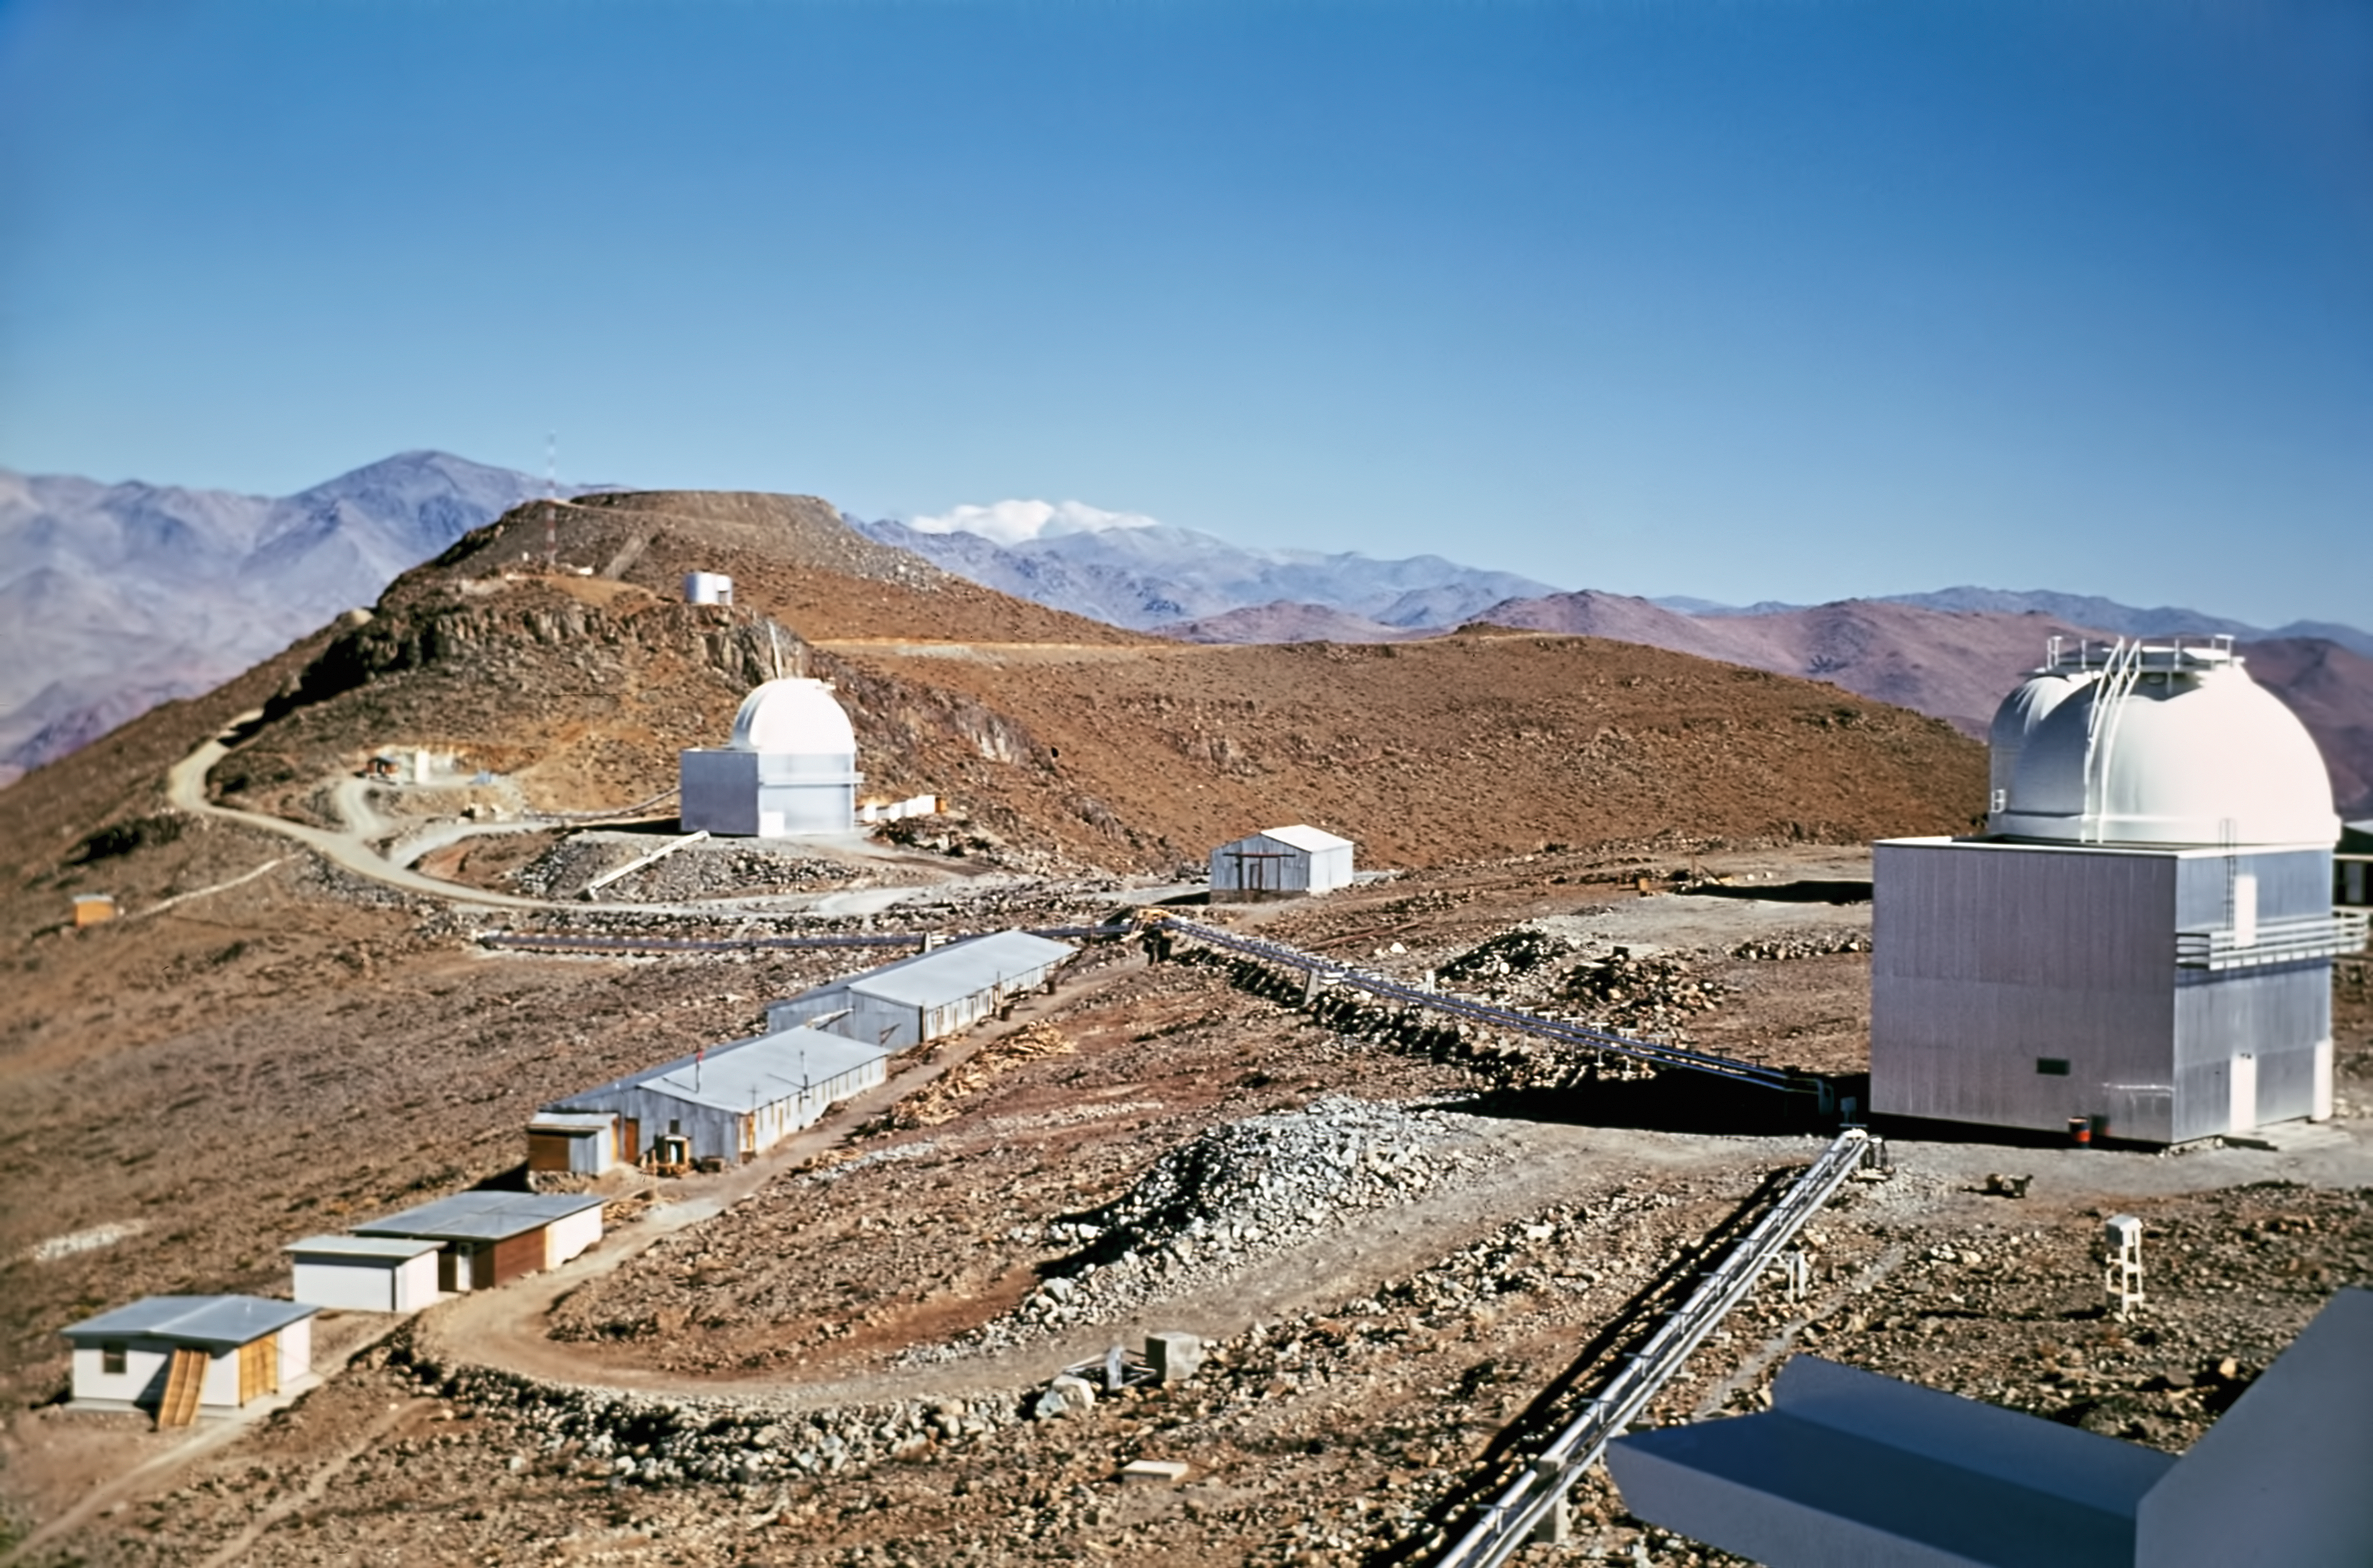

A glimpse into the past — Then and now at La Silla Observatory (historical image)

This is the historical image from the “then and now” Picture of the Week, “A Glimpse into the Past — Then and Now at La Silla Observatory”.

Credit: ESO/J. Dommaget